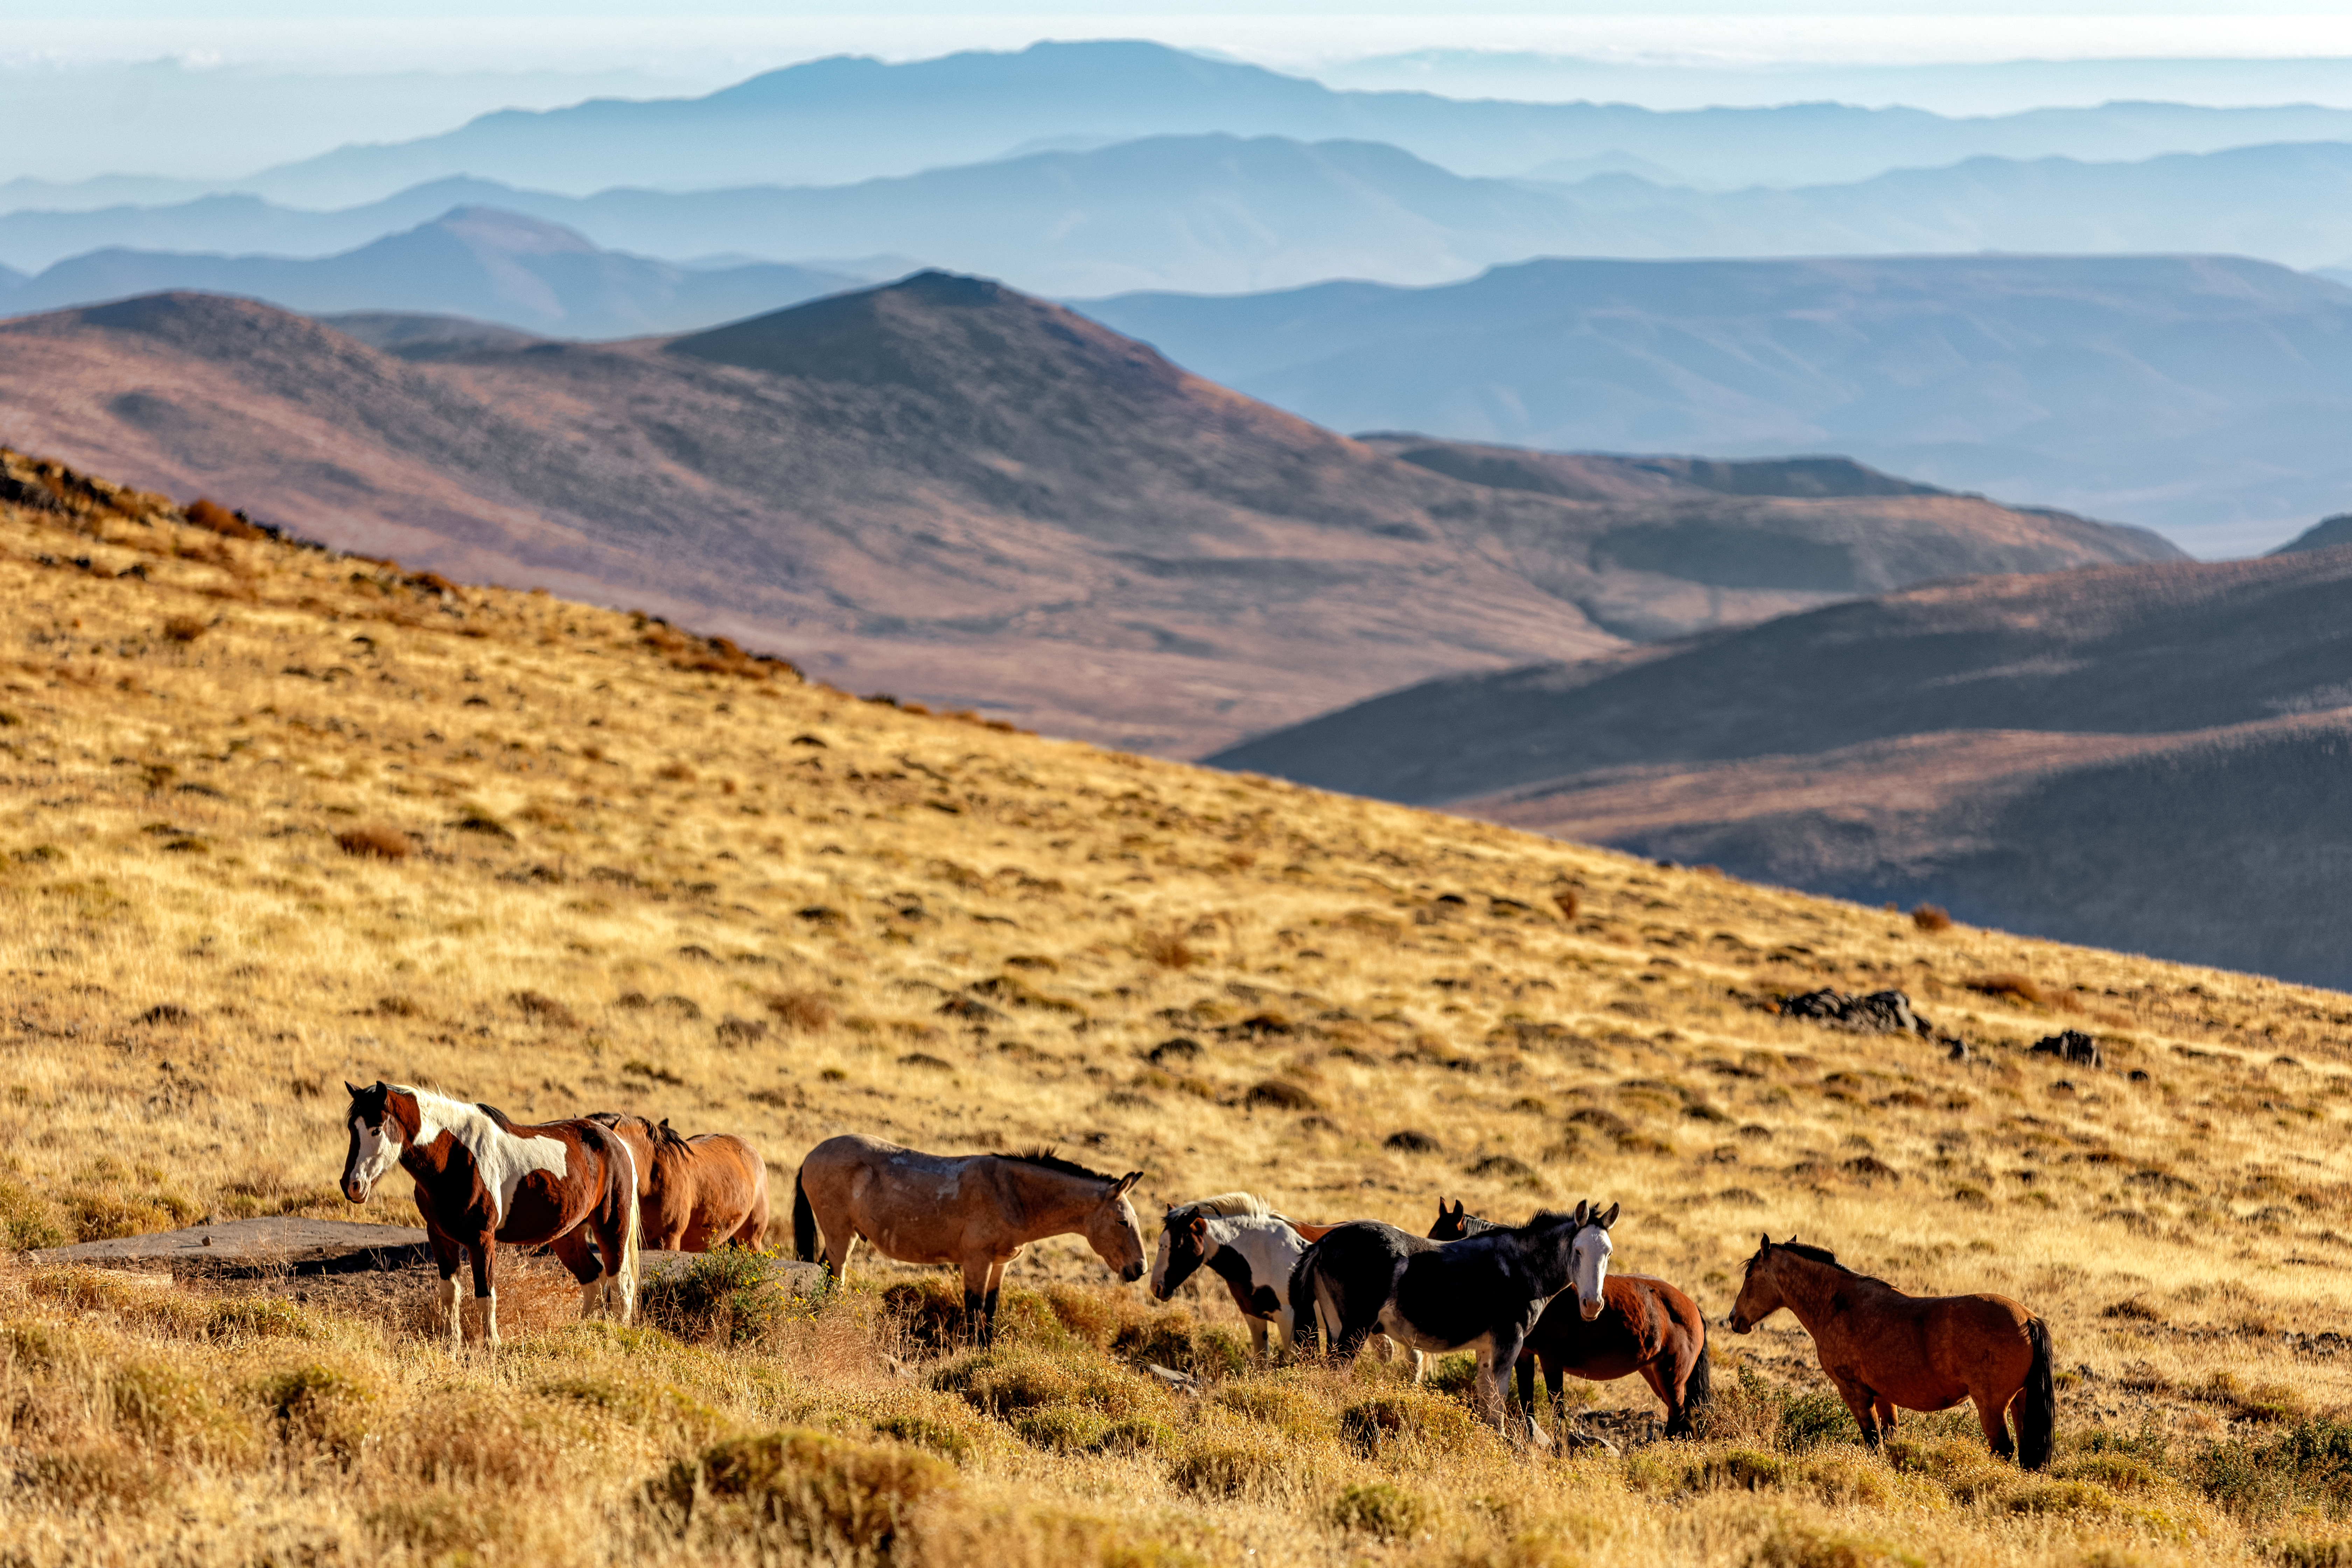

Wild horses on Cerro Pachón

Wild horses roam on Cerro Pachón in Chile, home to multiple telescopes including NSF-DOE Vera C. Rubin Observatory.

Credit: NOIRLab/NSF/AURA/P. Horálek